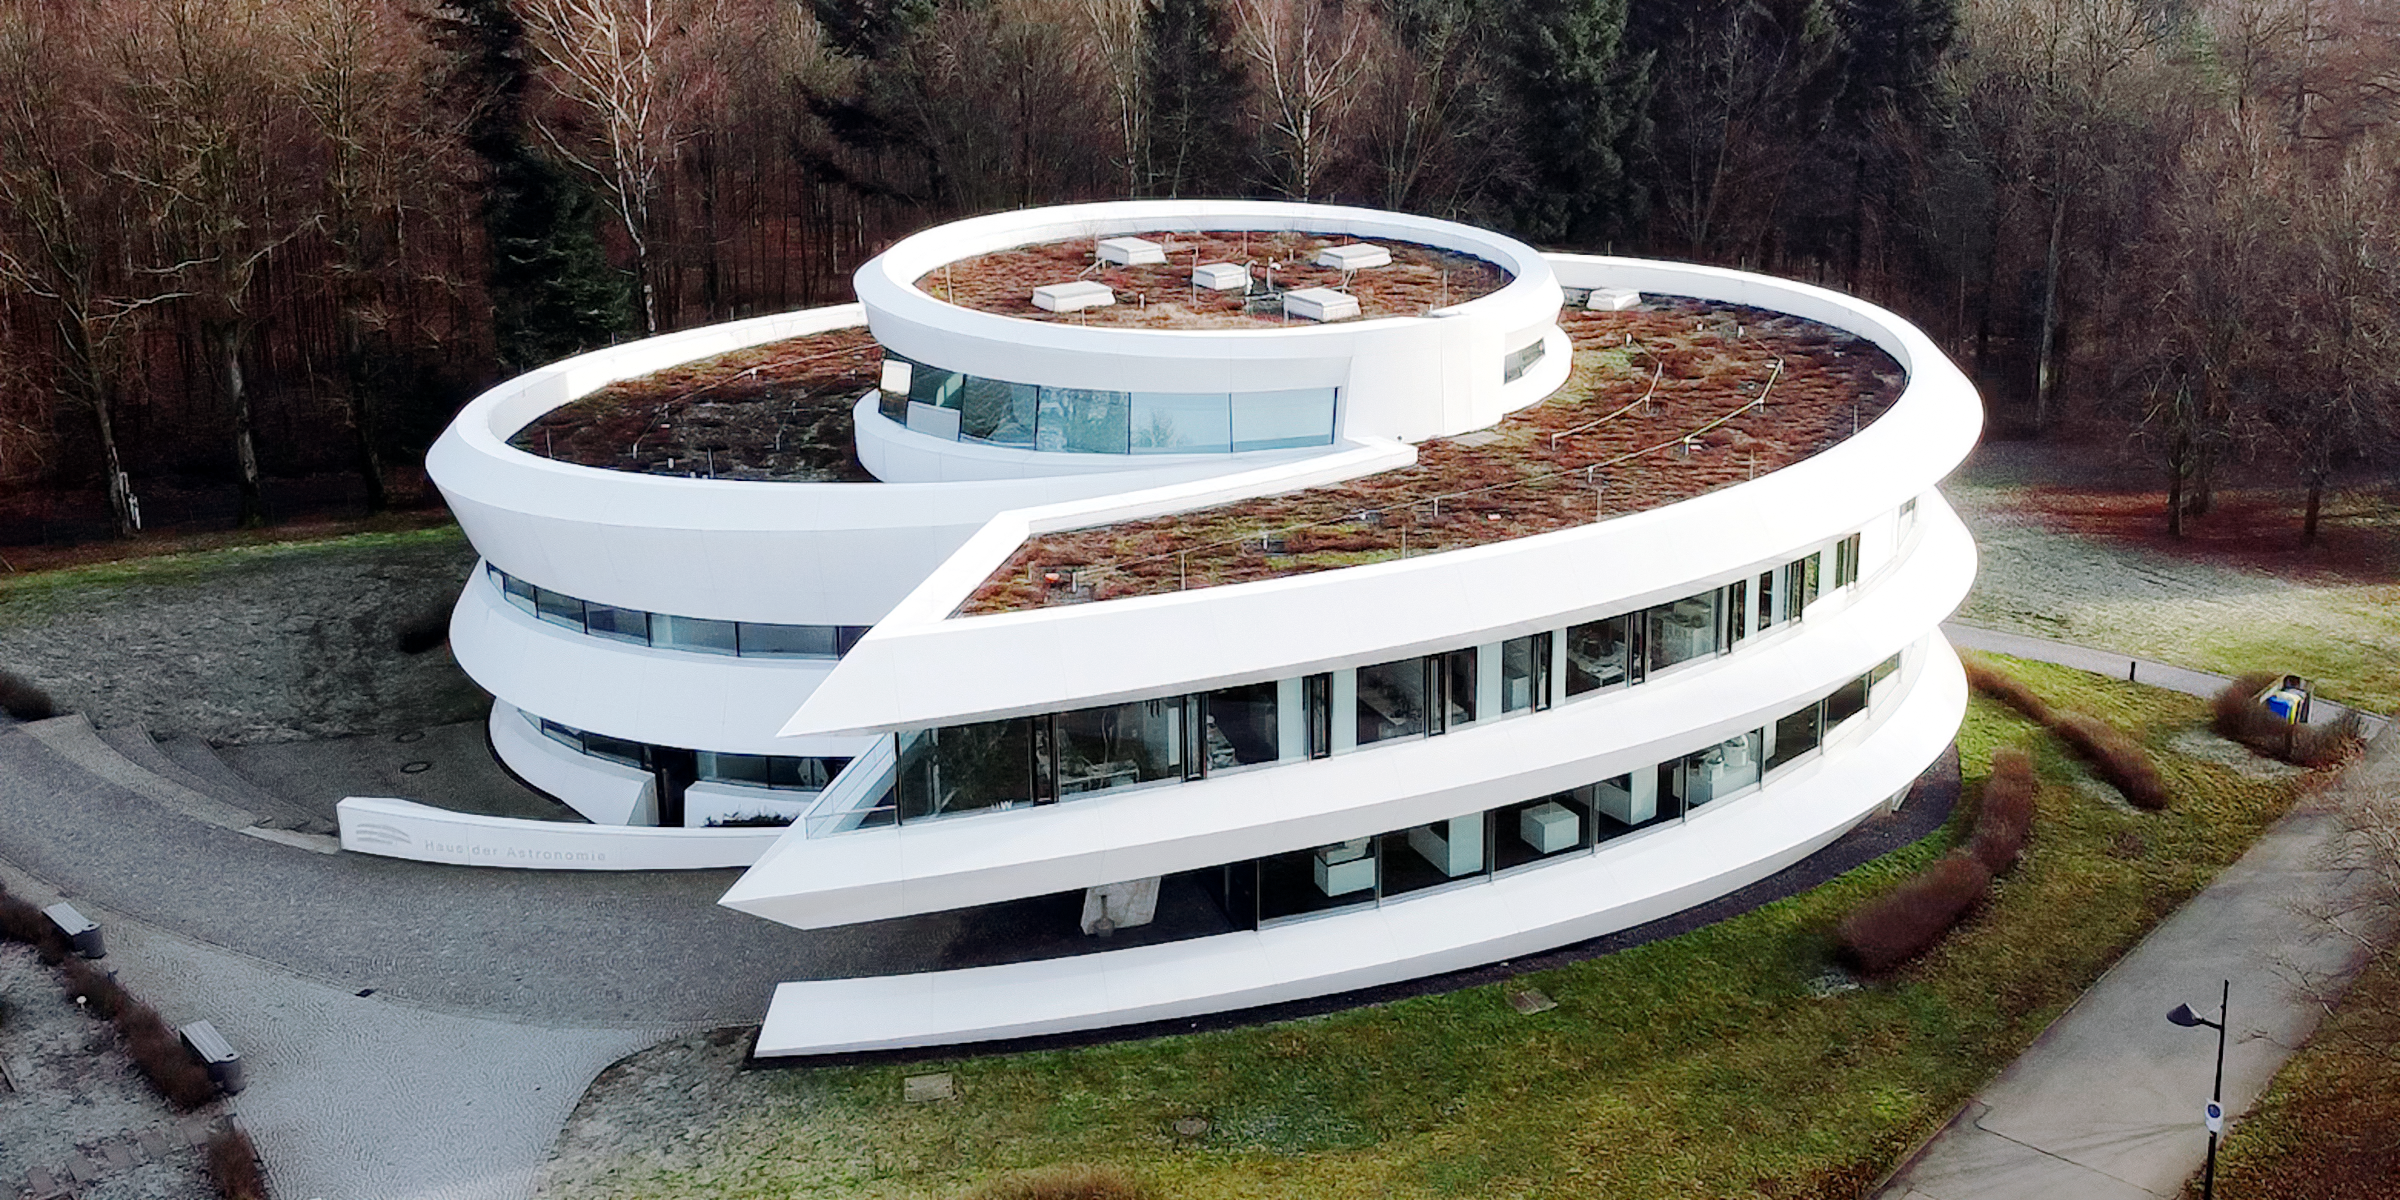

Haus der Astronomie in January 2020

Haus der Astronomie in January 2020.

Credit: HdA/MPIA